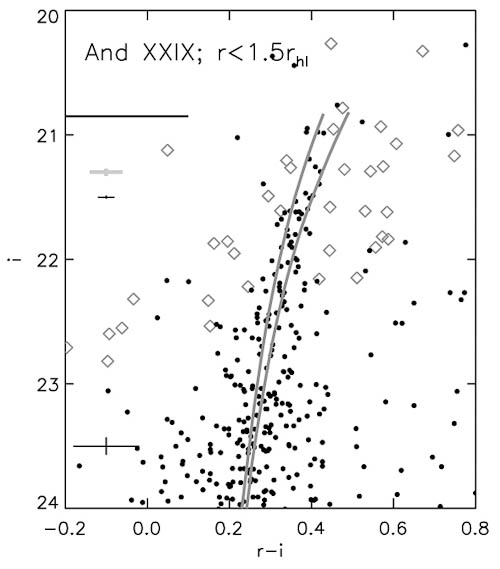

The stars of dwarf galaxy And XXIX observed with GMOS on a color-magnitude diagram

The solid points show the stars of dwarf galaxy And XXIX observed with GMOS on a color-magnitude diagram; open diamonds were measured from SDSS observations. The near-vertical lines show the predicted location of the red giant branch stars, for two different assumptions about metal abundance. The horizontal line marks the magnitude of the tip of the red giant branch, which implies a distance to And XXIX of about 730 kiloparsecs (nearly 2.4 million light years).

Credit: International Gemini Observatory/NOIRLab/NSF/AURA